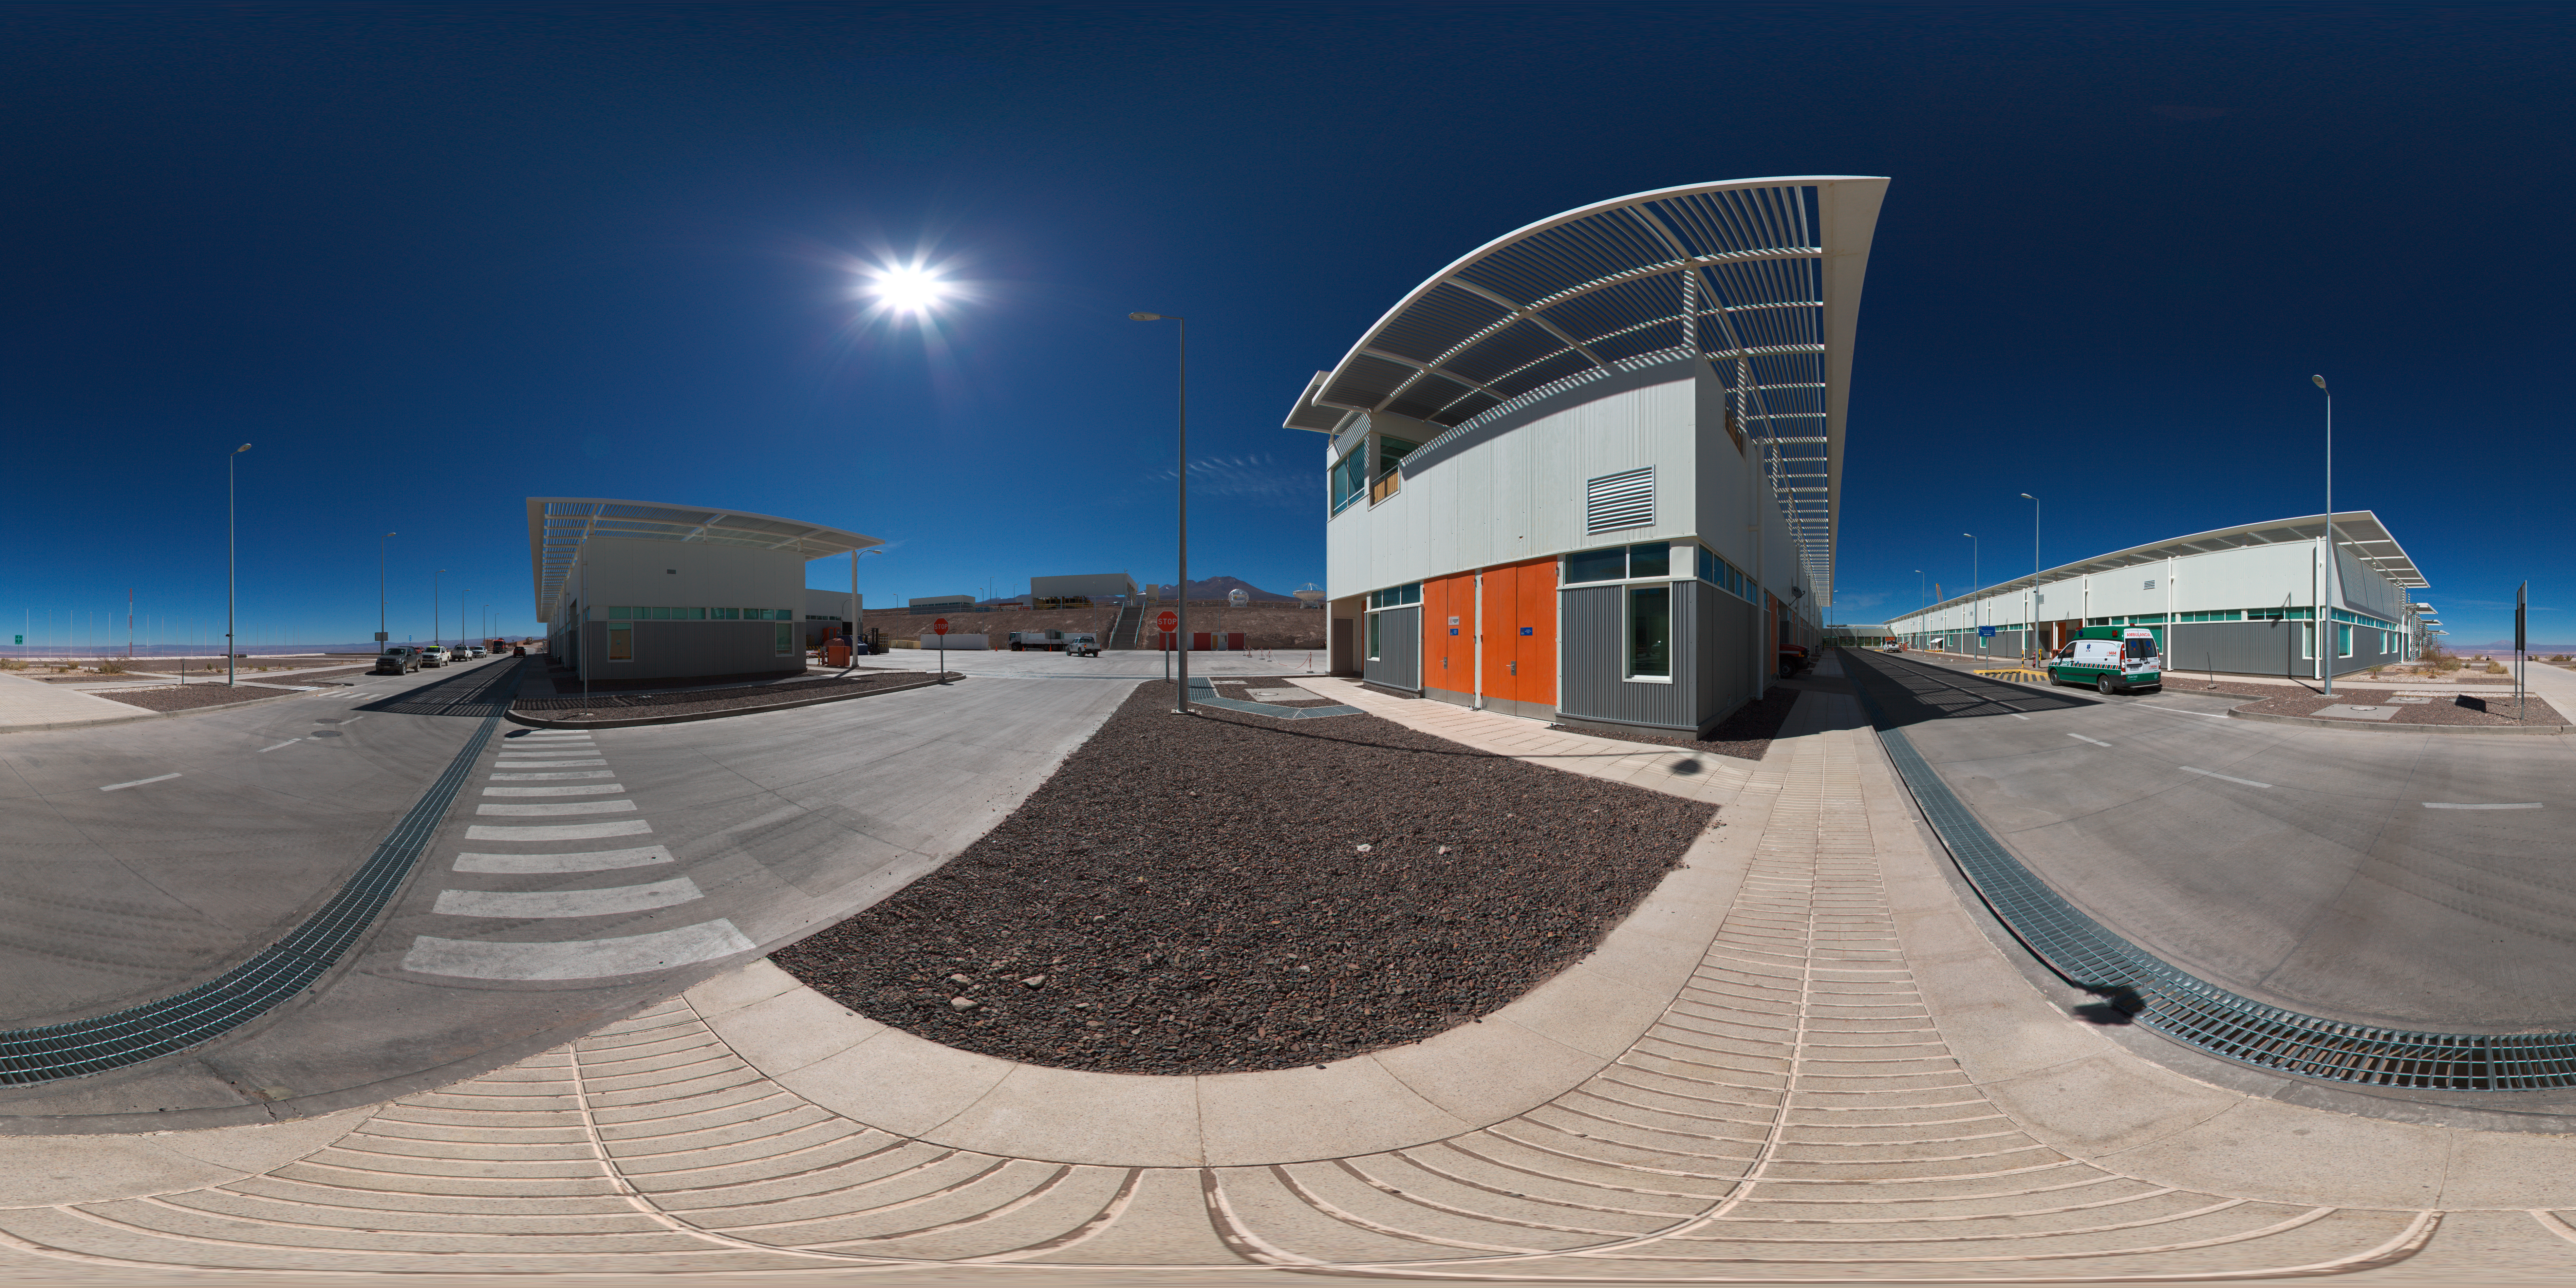

OSF outside crossroad panorama

A 360 degree panorama view of the outside of ALMA’s Operations Support Facility (OSF). This site is in the Chilean Andes at an altitude of 2900 metres and serves as the focal point for the ALMA operations. Antennas are assembled here before being moved to the Array Operations Site at 5000 metres altitude.

Credit: ESO